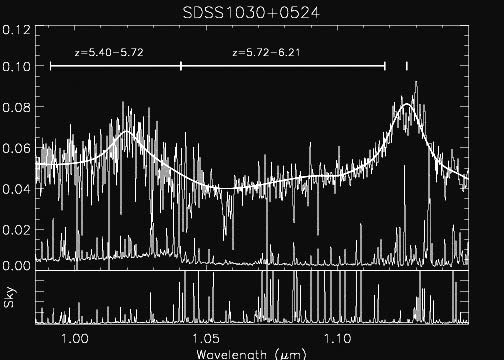

NIRS infrared spectrum

NIRS infrared spectrum of one of the redshift 6 quasars. The range of redshift of the identified C IV absorption system are shown by labeled horizontal bar.

Credit: International Gemini Observatory/NOIRLab/NSF/AURA